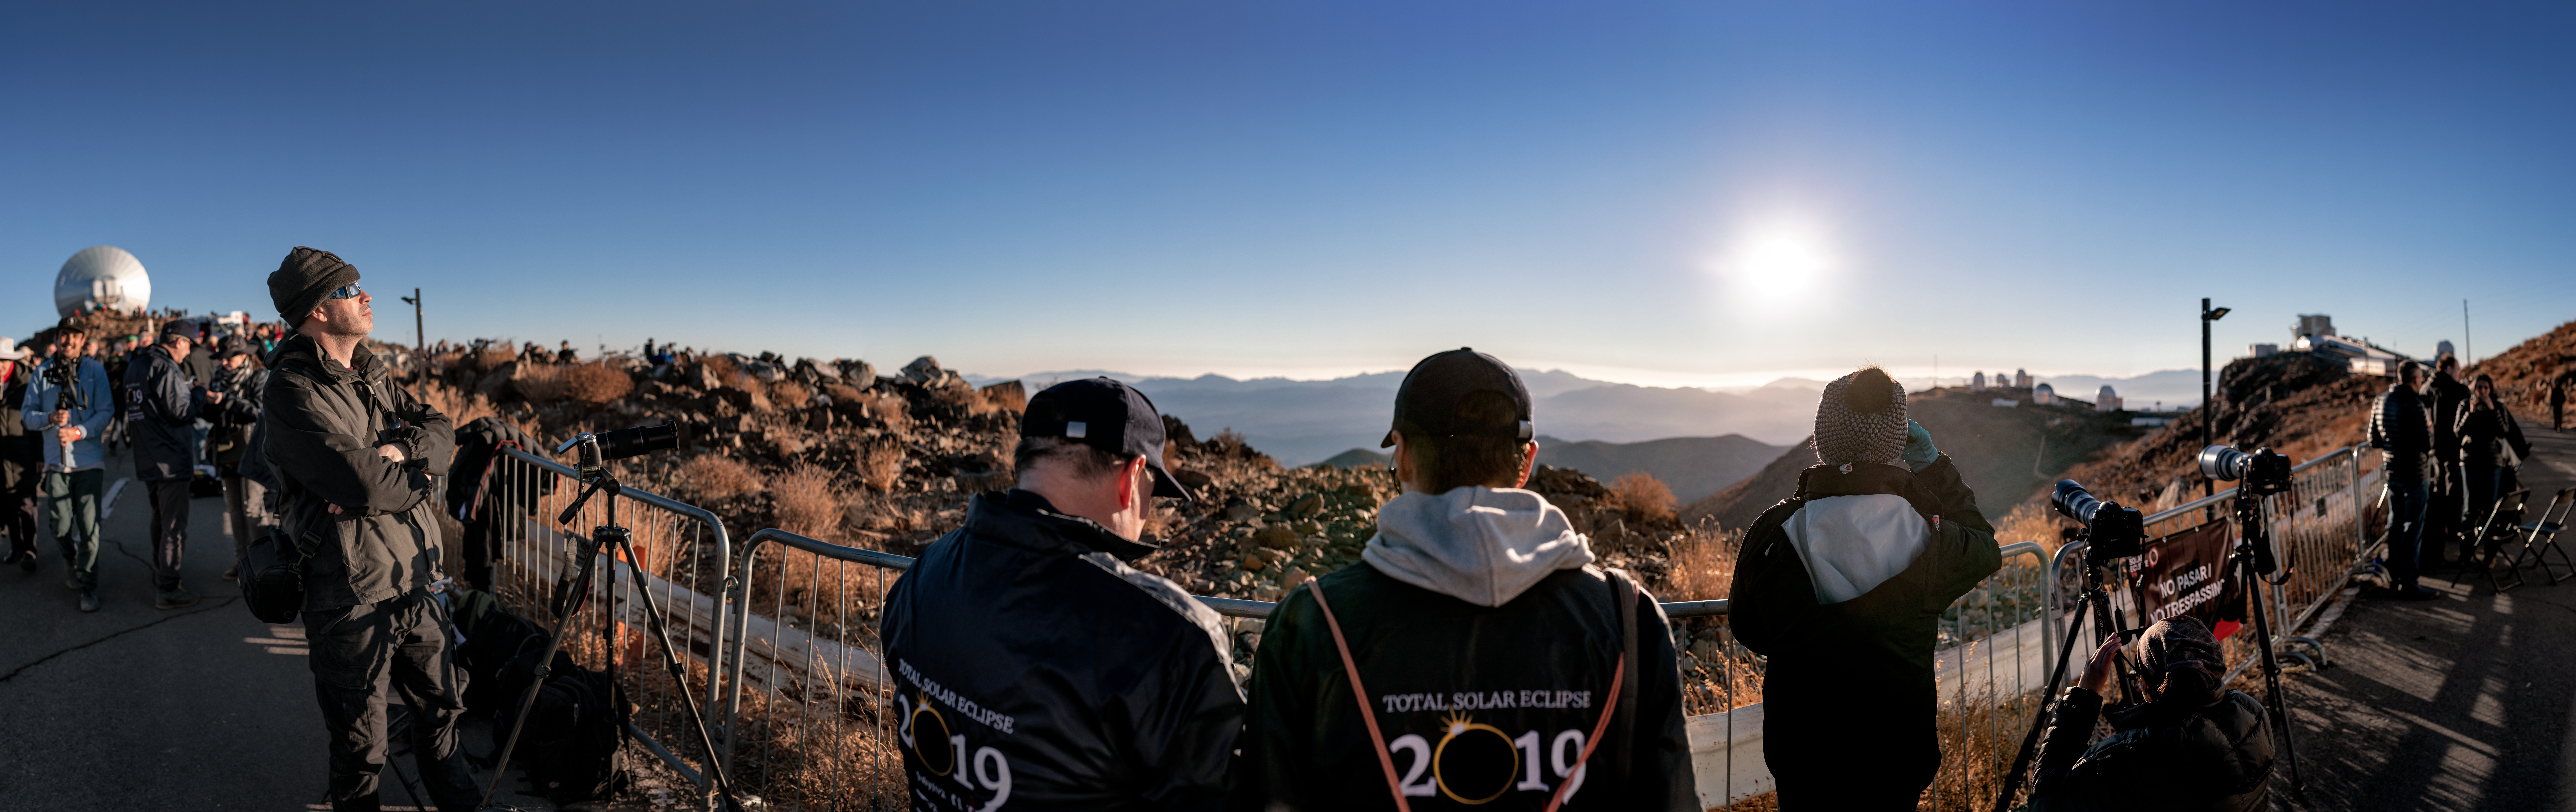

Solar Eclipse in La Silla 2019

Photographers set up their cameras to take photos of the solar eclipse at the La Silla observing site.

Credit: ESO/M. Zamani